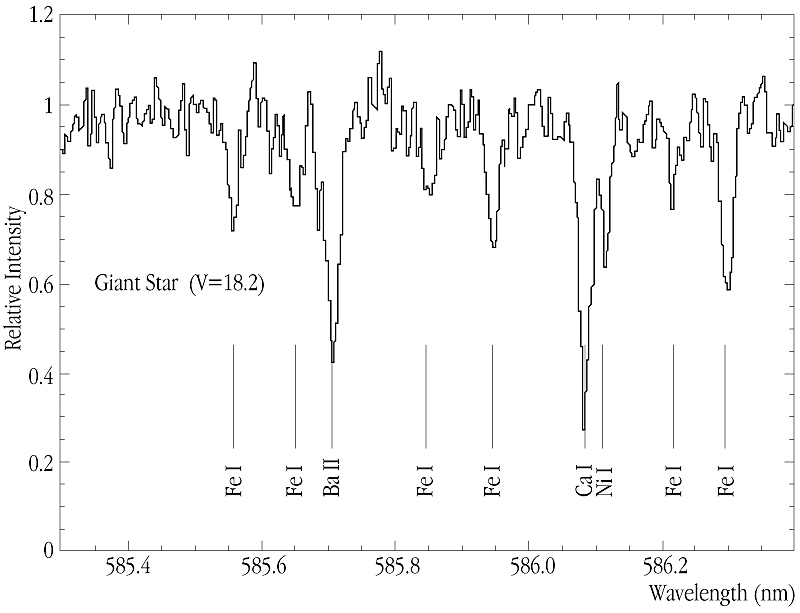

Metals in Sagittarius dwarf galaxy

This image shows a tiny portion of the spectrum of a giant star (V = 18.2) in the Sagittarius Dwarf galaxy, as recorded by UVES. A total integration time of 3 hours covered the spectral range 480 - 680 nm and provided a S/N-ratio of approx. 40 at 600 nm. The figure shows transitions due to FeI, CaI and BaII and illustrates the wealth of different elements that can be accurately measured in an object as faint as this one.

Credit: ESO